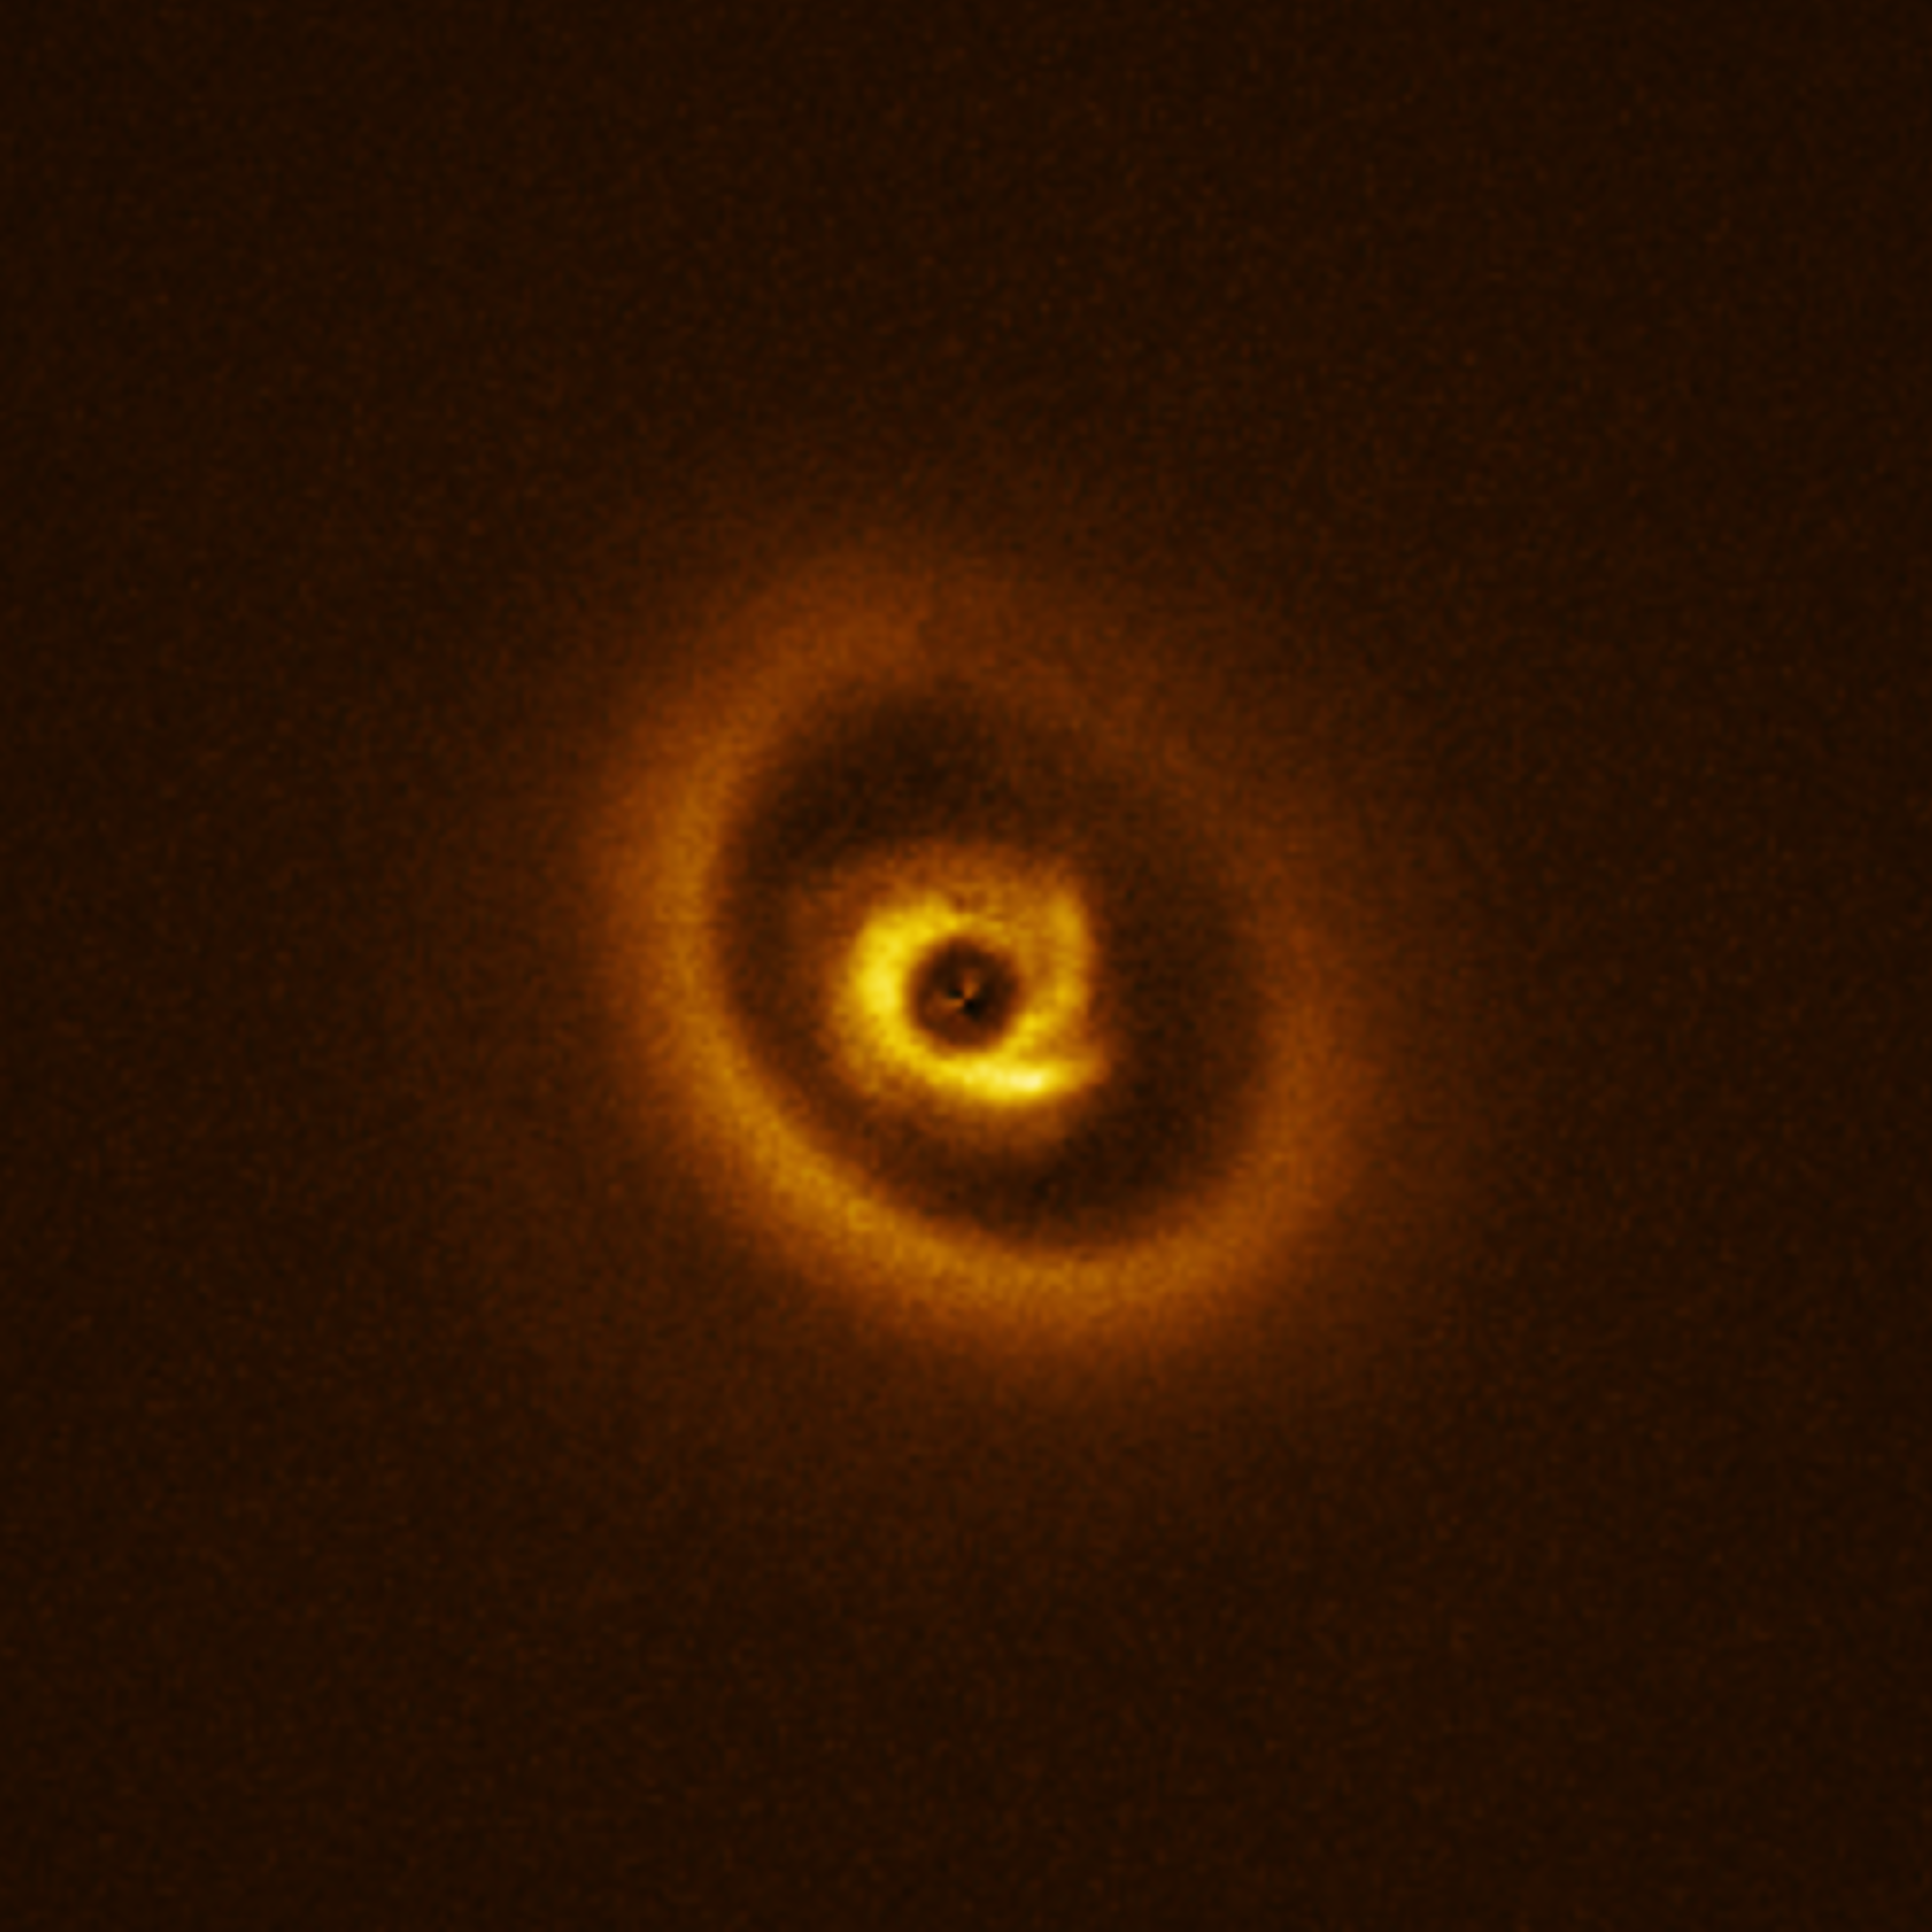

Caution: Planets under construction

Astronomers may have caught a still-forming planet on camera, hidden somewhere in this stellar snapshot.

Today’s Picture of the Week is a close-up of the star RIK 113, seen here surrounded by a cloud of gas and dust called a protoplanetary disc. These discs are a common feature around young stars, containing all the building blocks needed to make a new planet. Over time, these dusty discs will fragment and condense under the influence of gravity, forming larger objects like protoplanets. These planetary embryos carve out gaps in the dust around them, forming the intricate, ring-like structures that we can see in this disc.

The true complexity of this protoplanetary disc was first uncovered by the Atacama Large Millimeter/submillimeter Array (ALMA) in a study published last year. These results showed the presence of a gap, which hinted at a planet-like object embedded within it.

This prompted another team of astronomers, led by Christian Ginski at the University of Galway, Ireland, to follow up with observations from ESO’s Very Large Telescope (VLT). Using the SPHERE instrument they found that the inner ring has intriguing spiral features. A detailed analysis of the data uncovered not just one, but two potential signals from planets around RIK 113, not far from the original detection with ALMA.

For now, these signals are still more of a suggestion than a direct confirmation. However, with two separate studies from both ALMA and the VLT indicating the presence of at least one planet, these results are extremely promising for a future discovery.

Credit: ESO/C. Ginski et al.